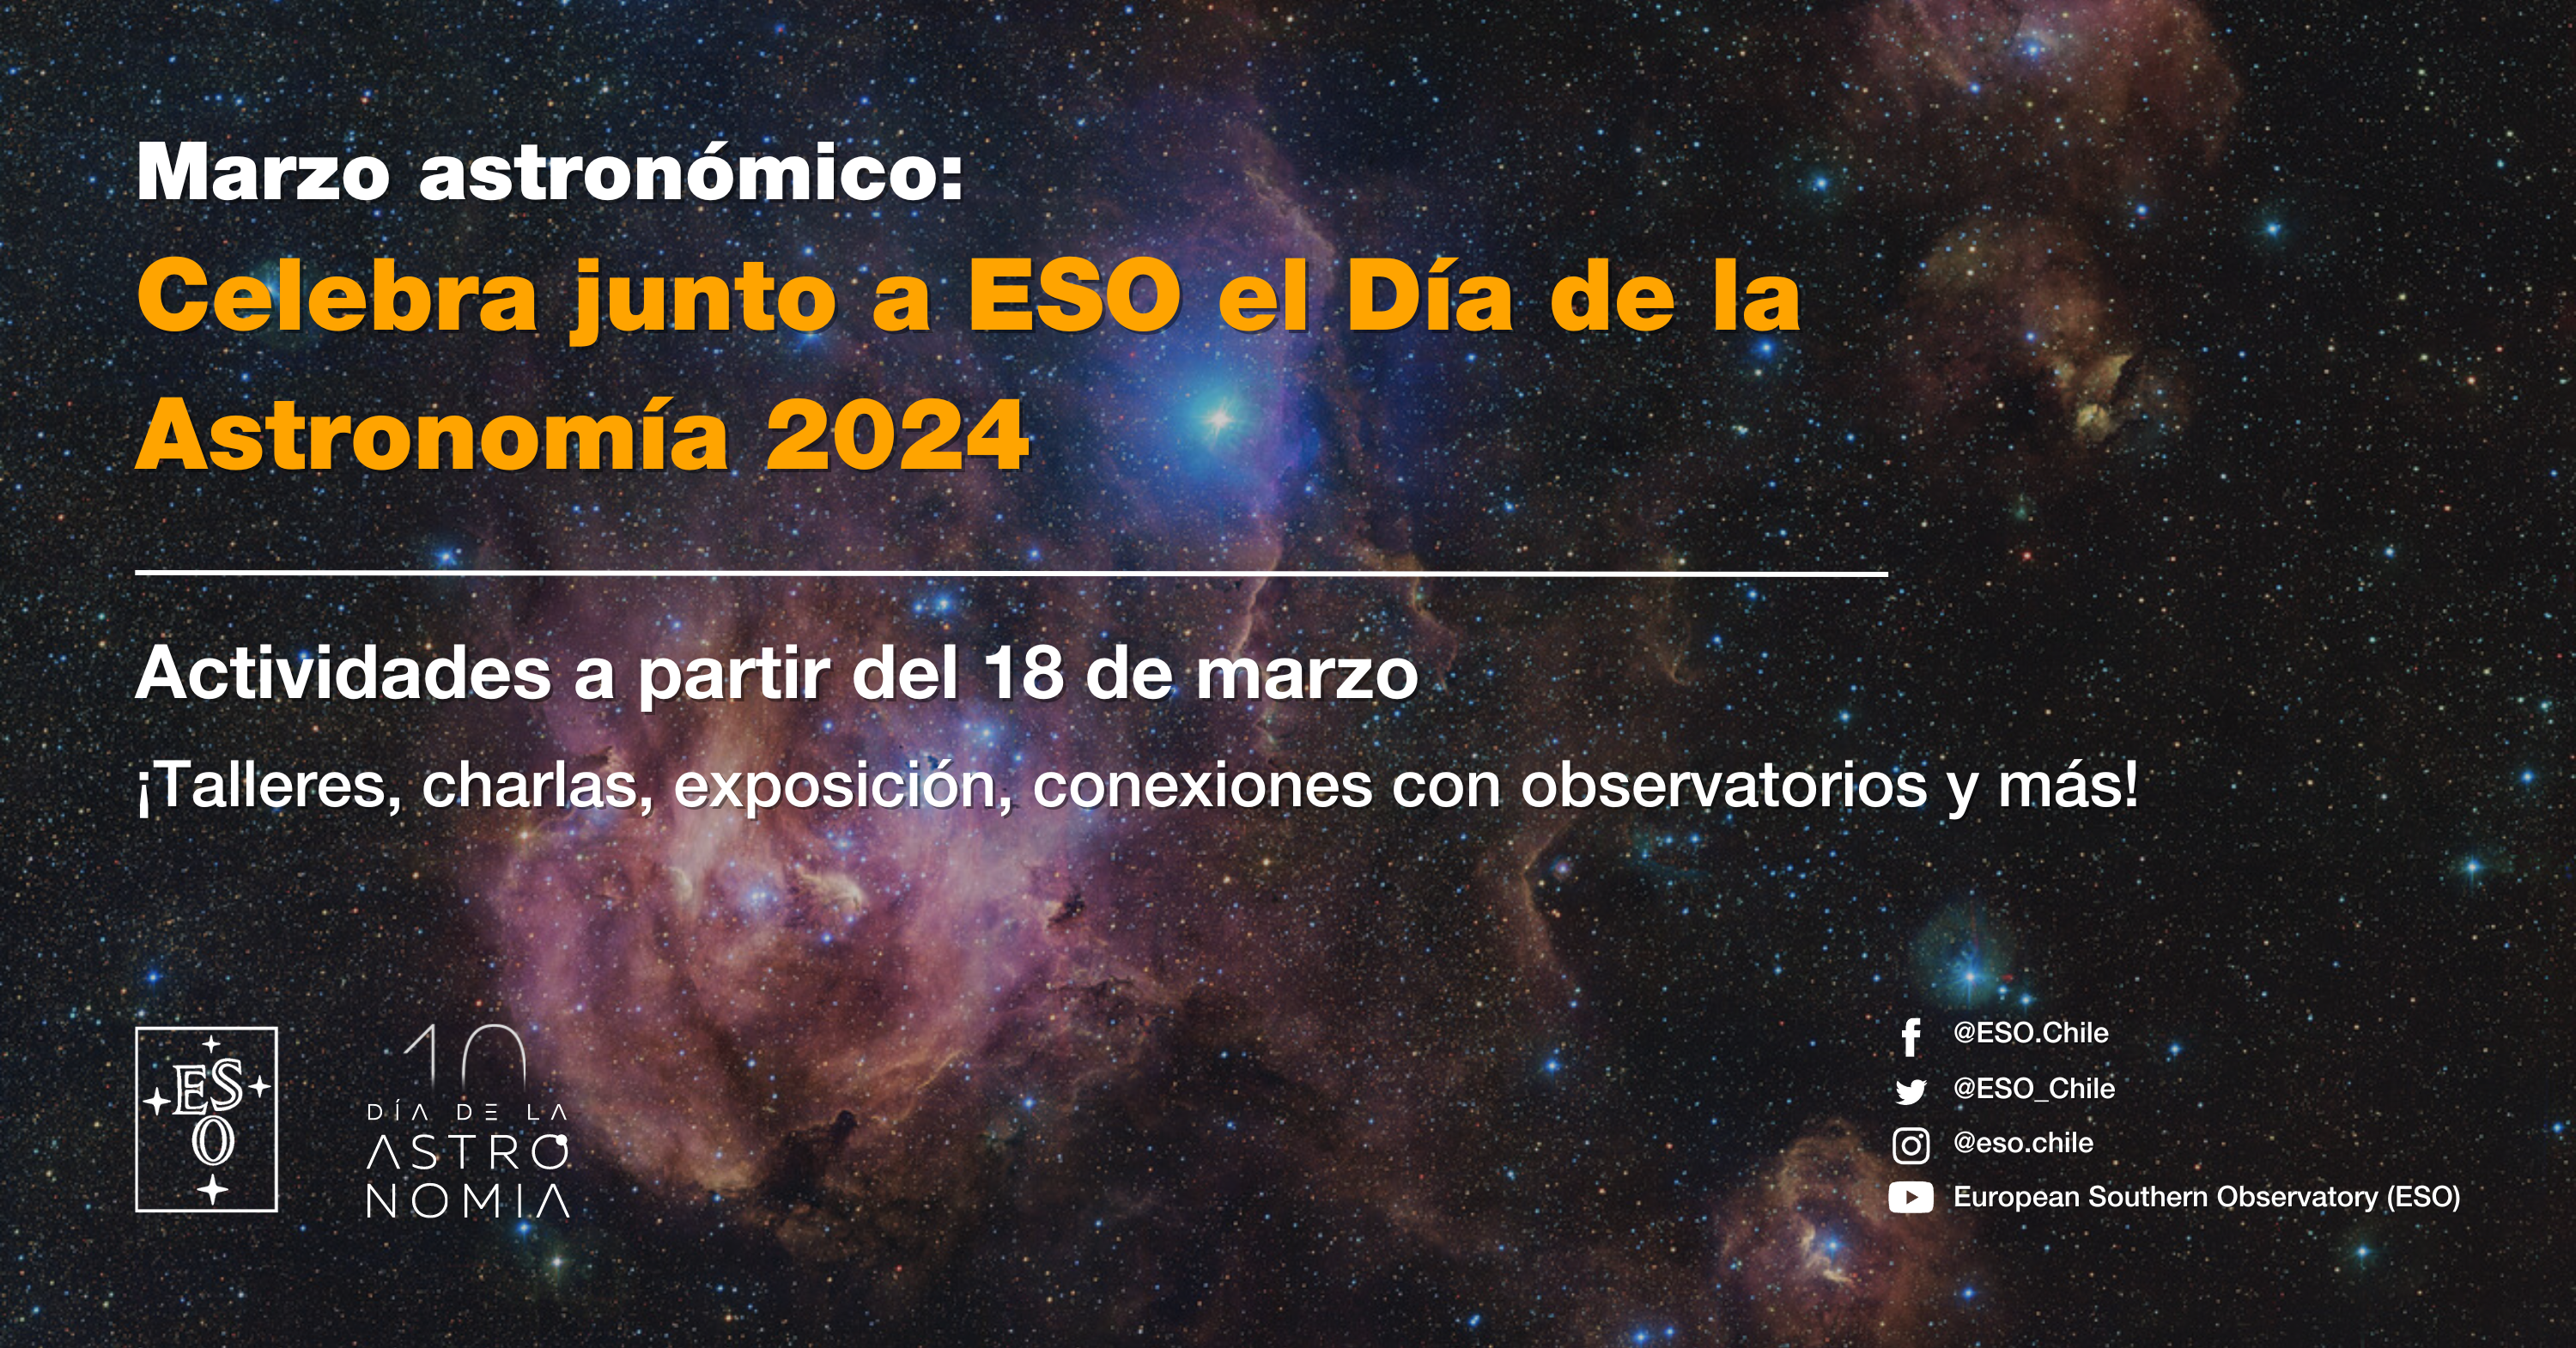

Panfleto actividades del Día de la Astronomía 2024

Panfleto actividades del Día de la Astronomía 2024.

Credit: ESO